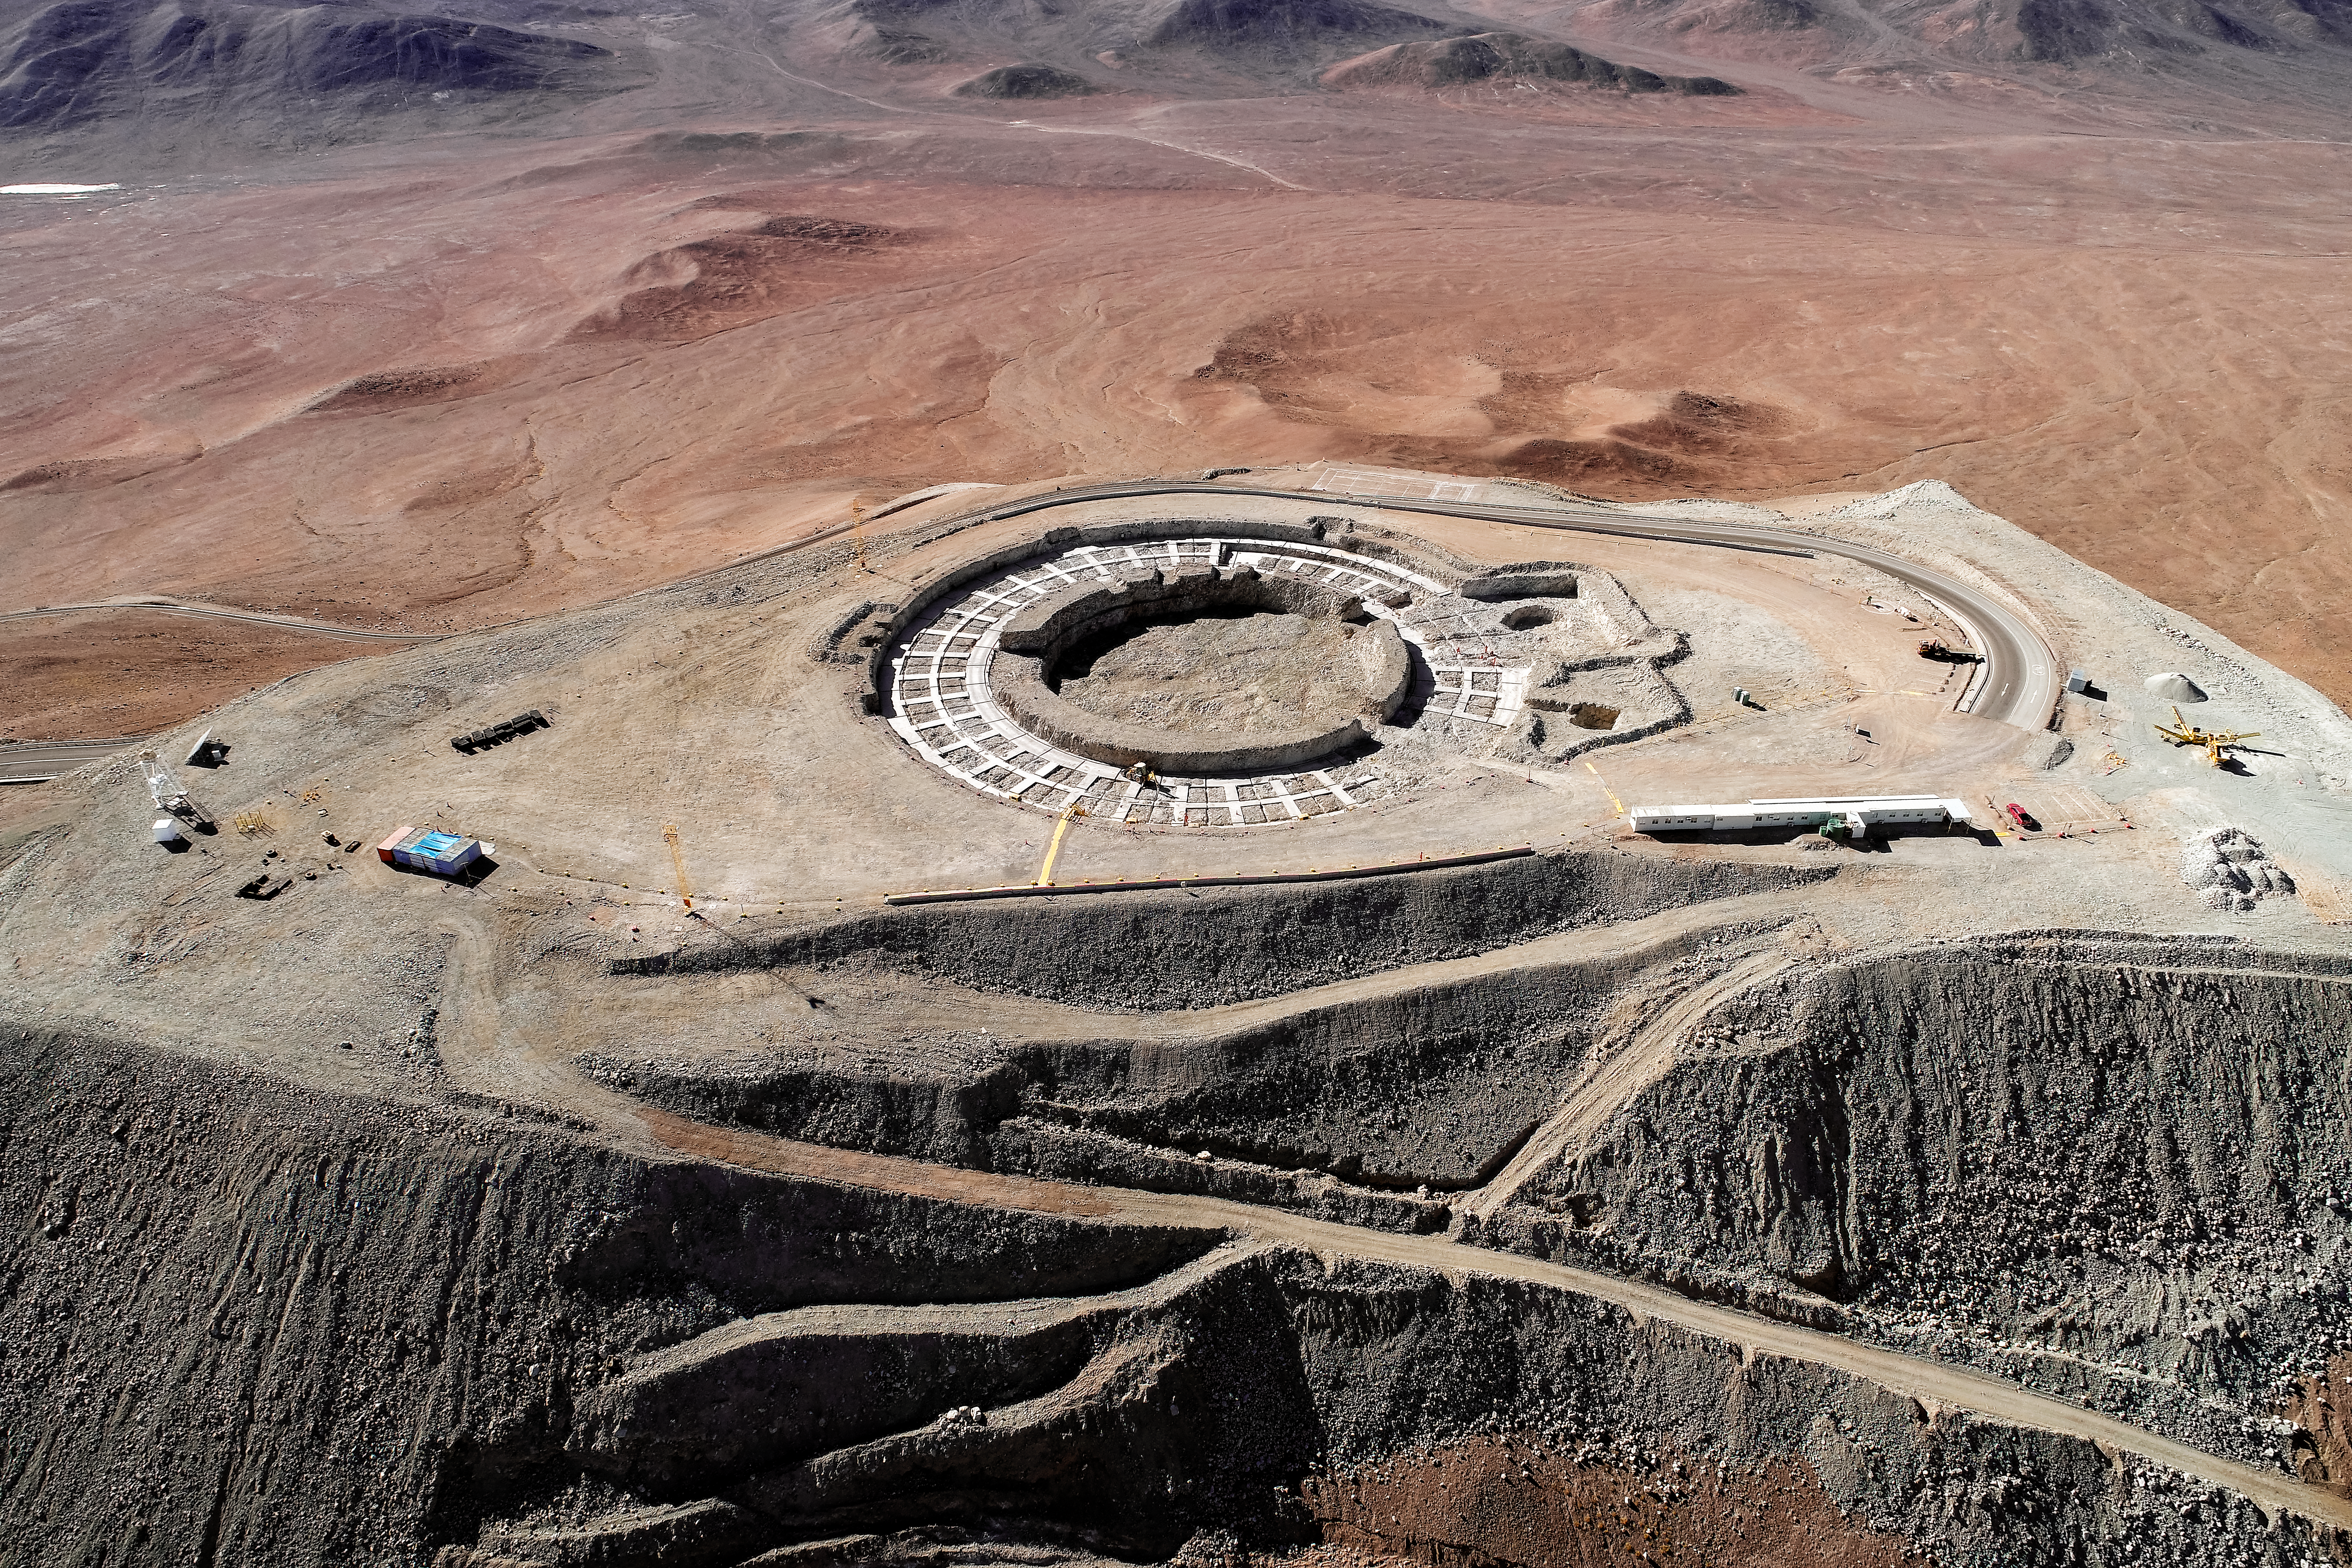

Cerro Armazones from the air

Cerro Armazones aerial view in May 2019.

Credit: ESO/S. S. Tschudi